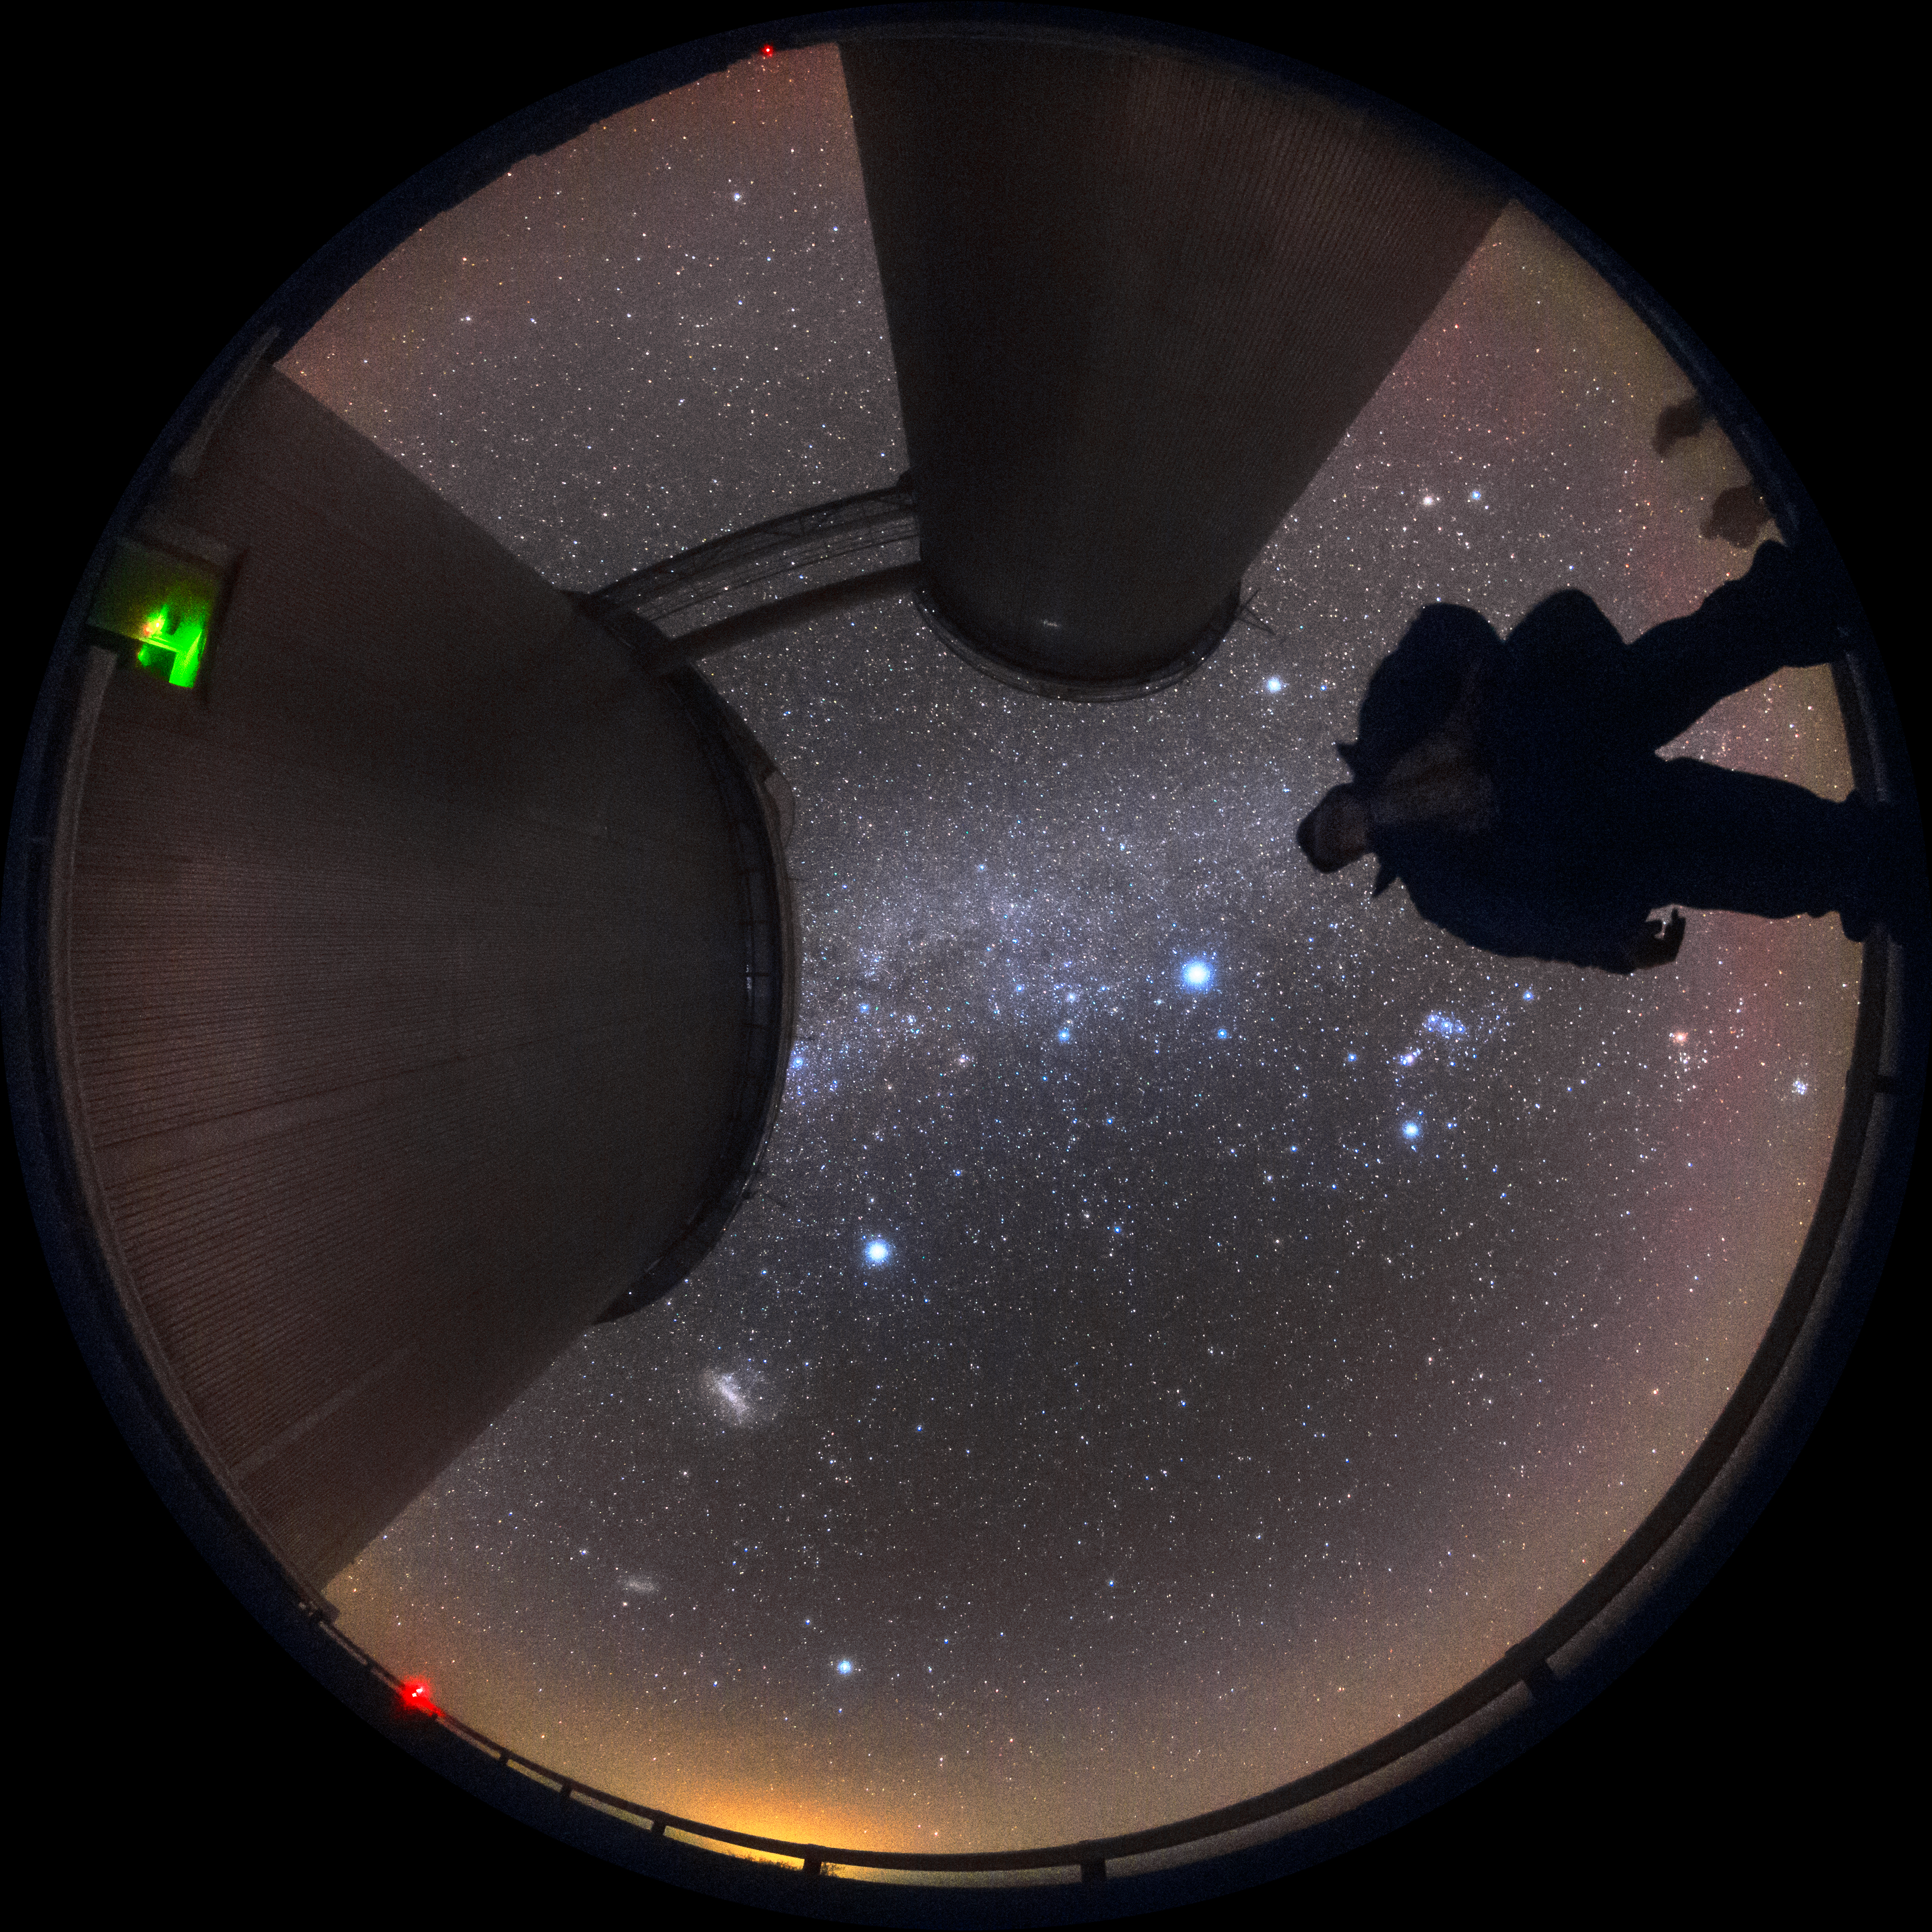

3.6 metres under the sky

Fisheye lens photo looking up at the ESO 3.6-metre telescope and the starry sky above it. This telescope began scientific operations in 1977, and multiple upgrades have kept it scientifically relevant among newer telescopes. It remains one of the most productive and efficient telescopes in astronomical research, and has hosted many different instruments, notably the High Accuracy Radial velocity Planet Searcher (HARPS), the world's foremost exoplanet hunter.

Credit: Sangku Kim/ESO